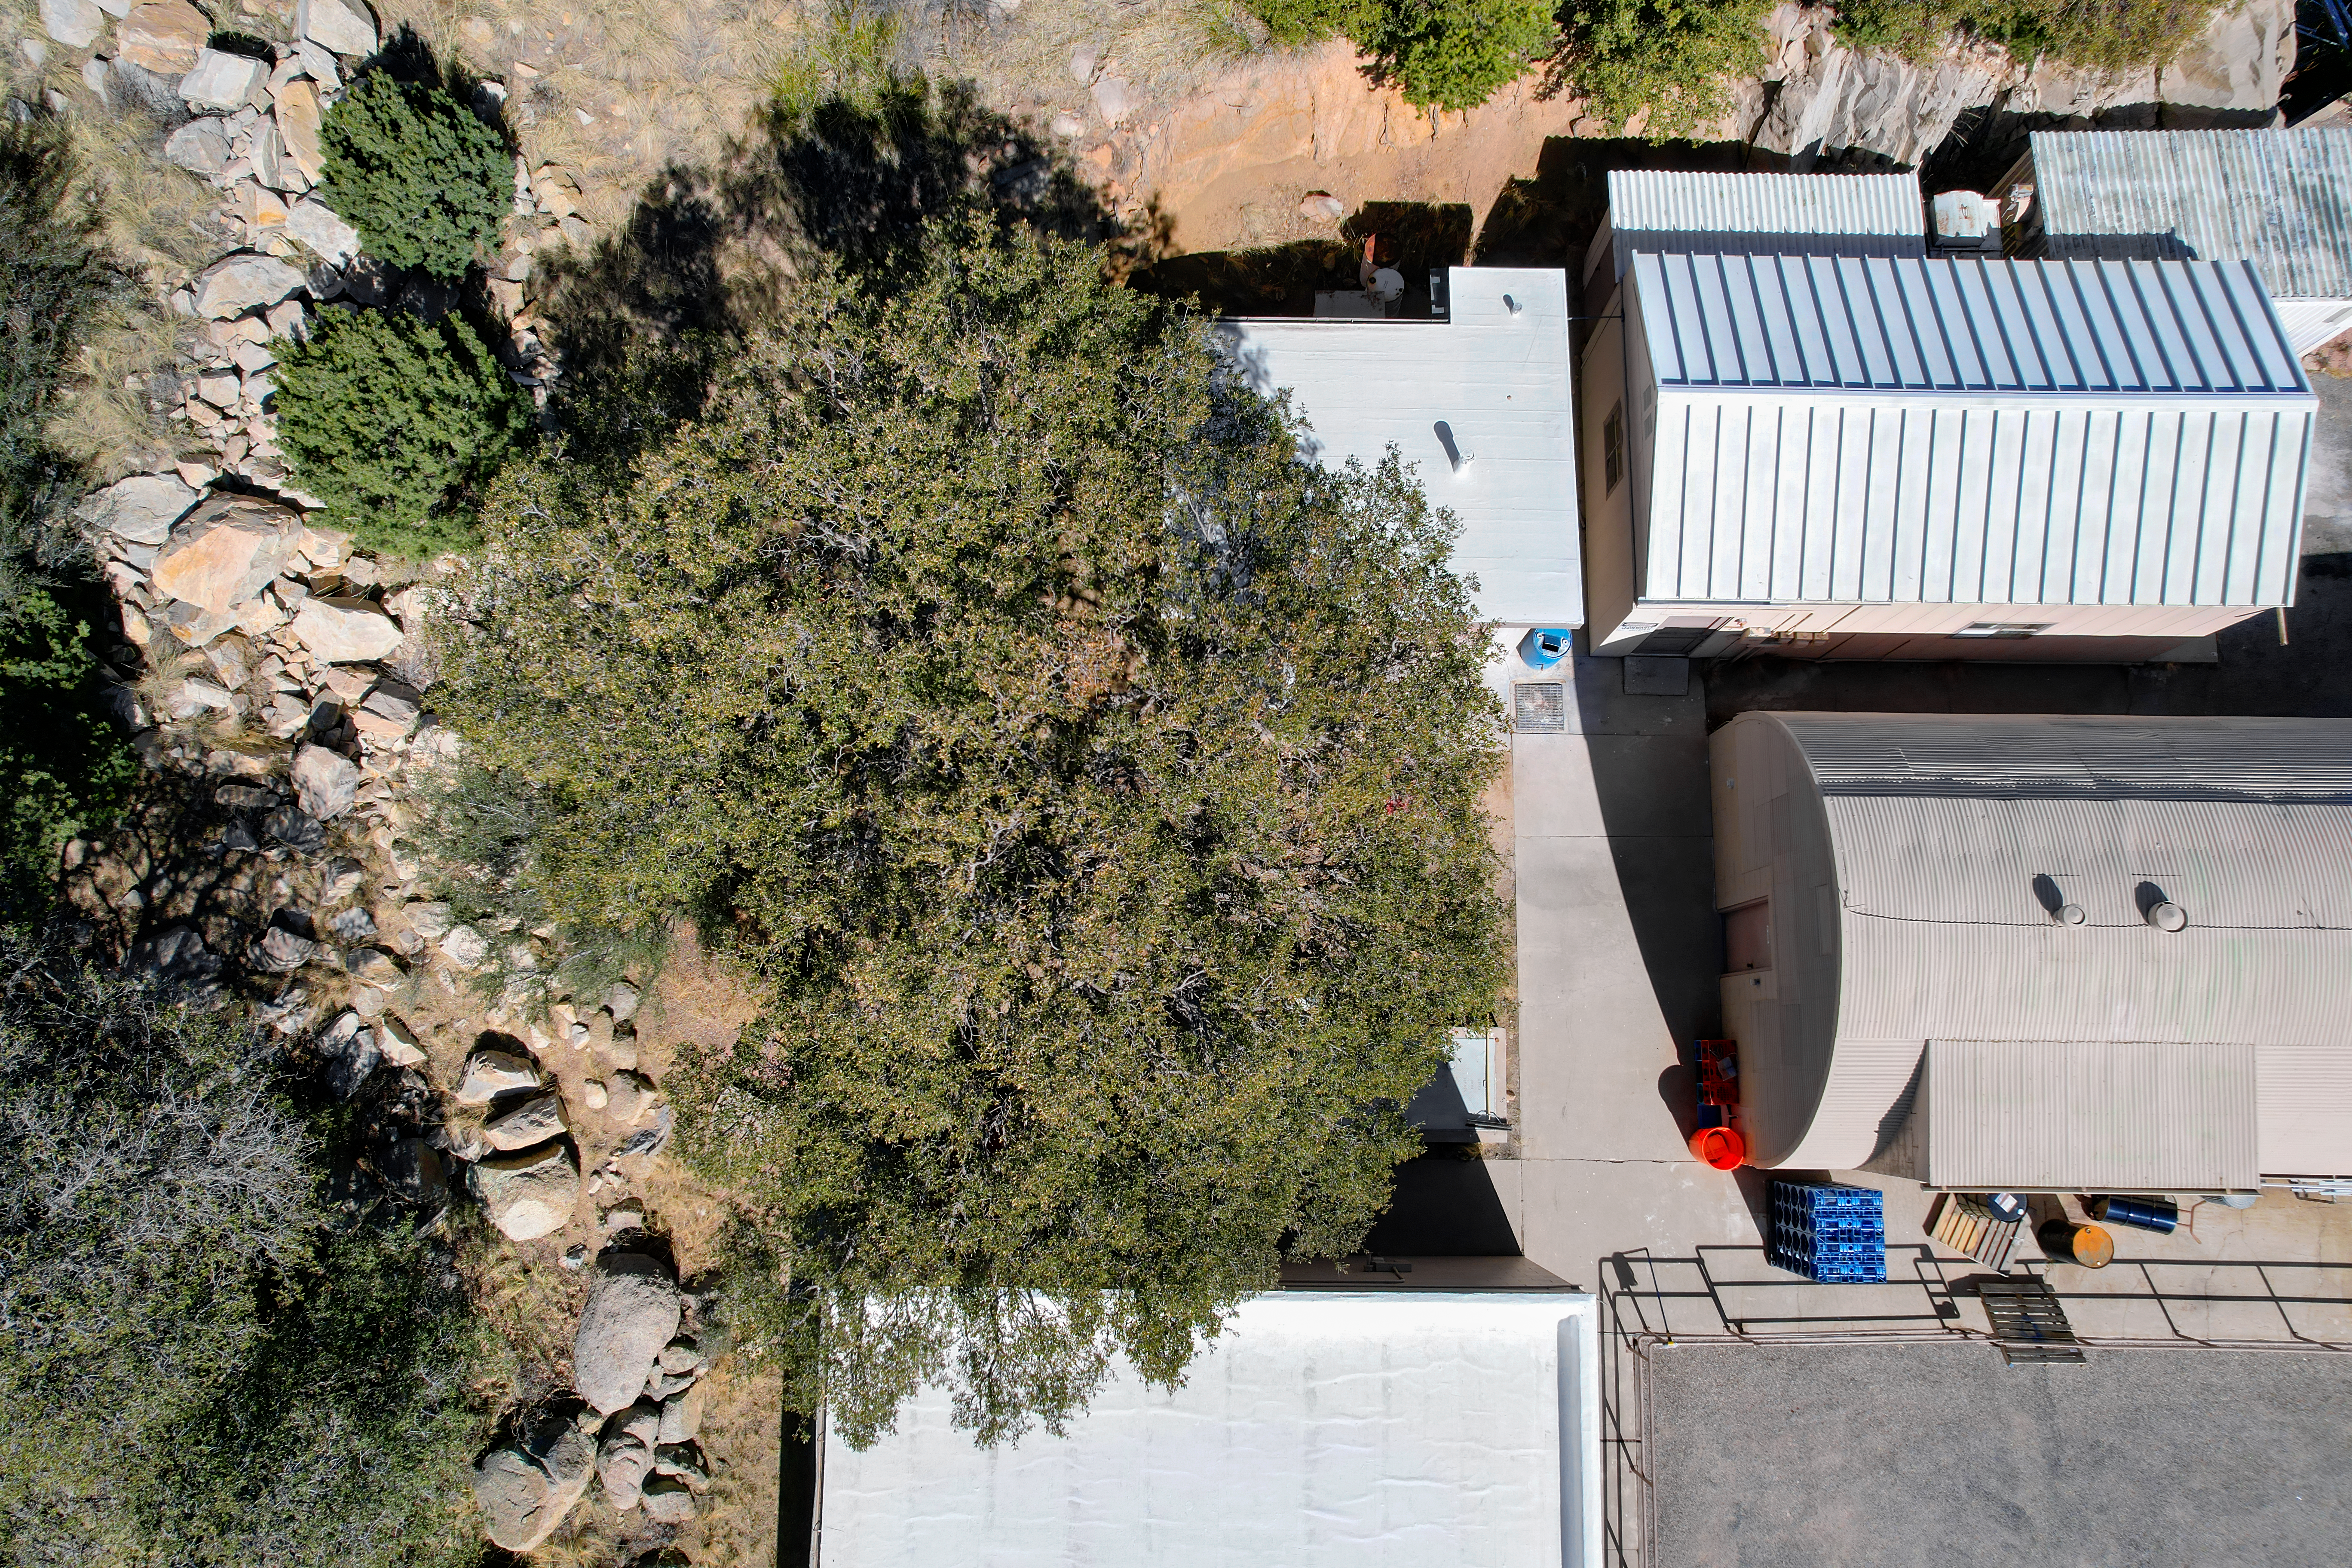

Kitt Peak National Observatory Facilities Buildings

Aerial view of Mountain Facilities Operations buildings at Kitt Peak National Observatory (KPNO), a Program of NSF NOIRLab.

Credit: KPNO/NOIRLab/NSF/AURA/P. Marenfeld